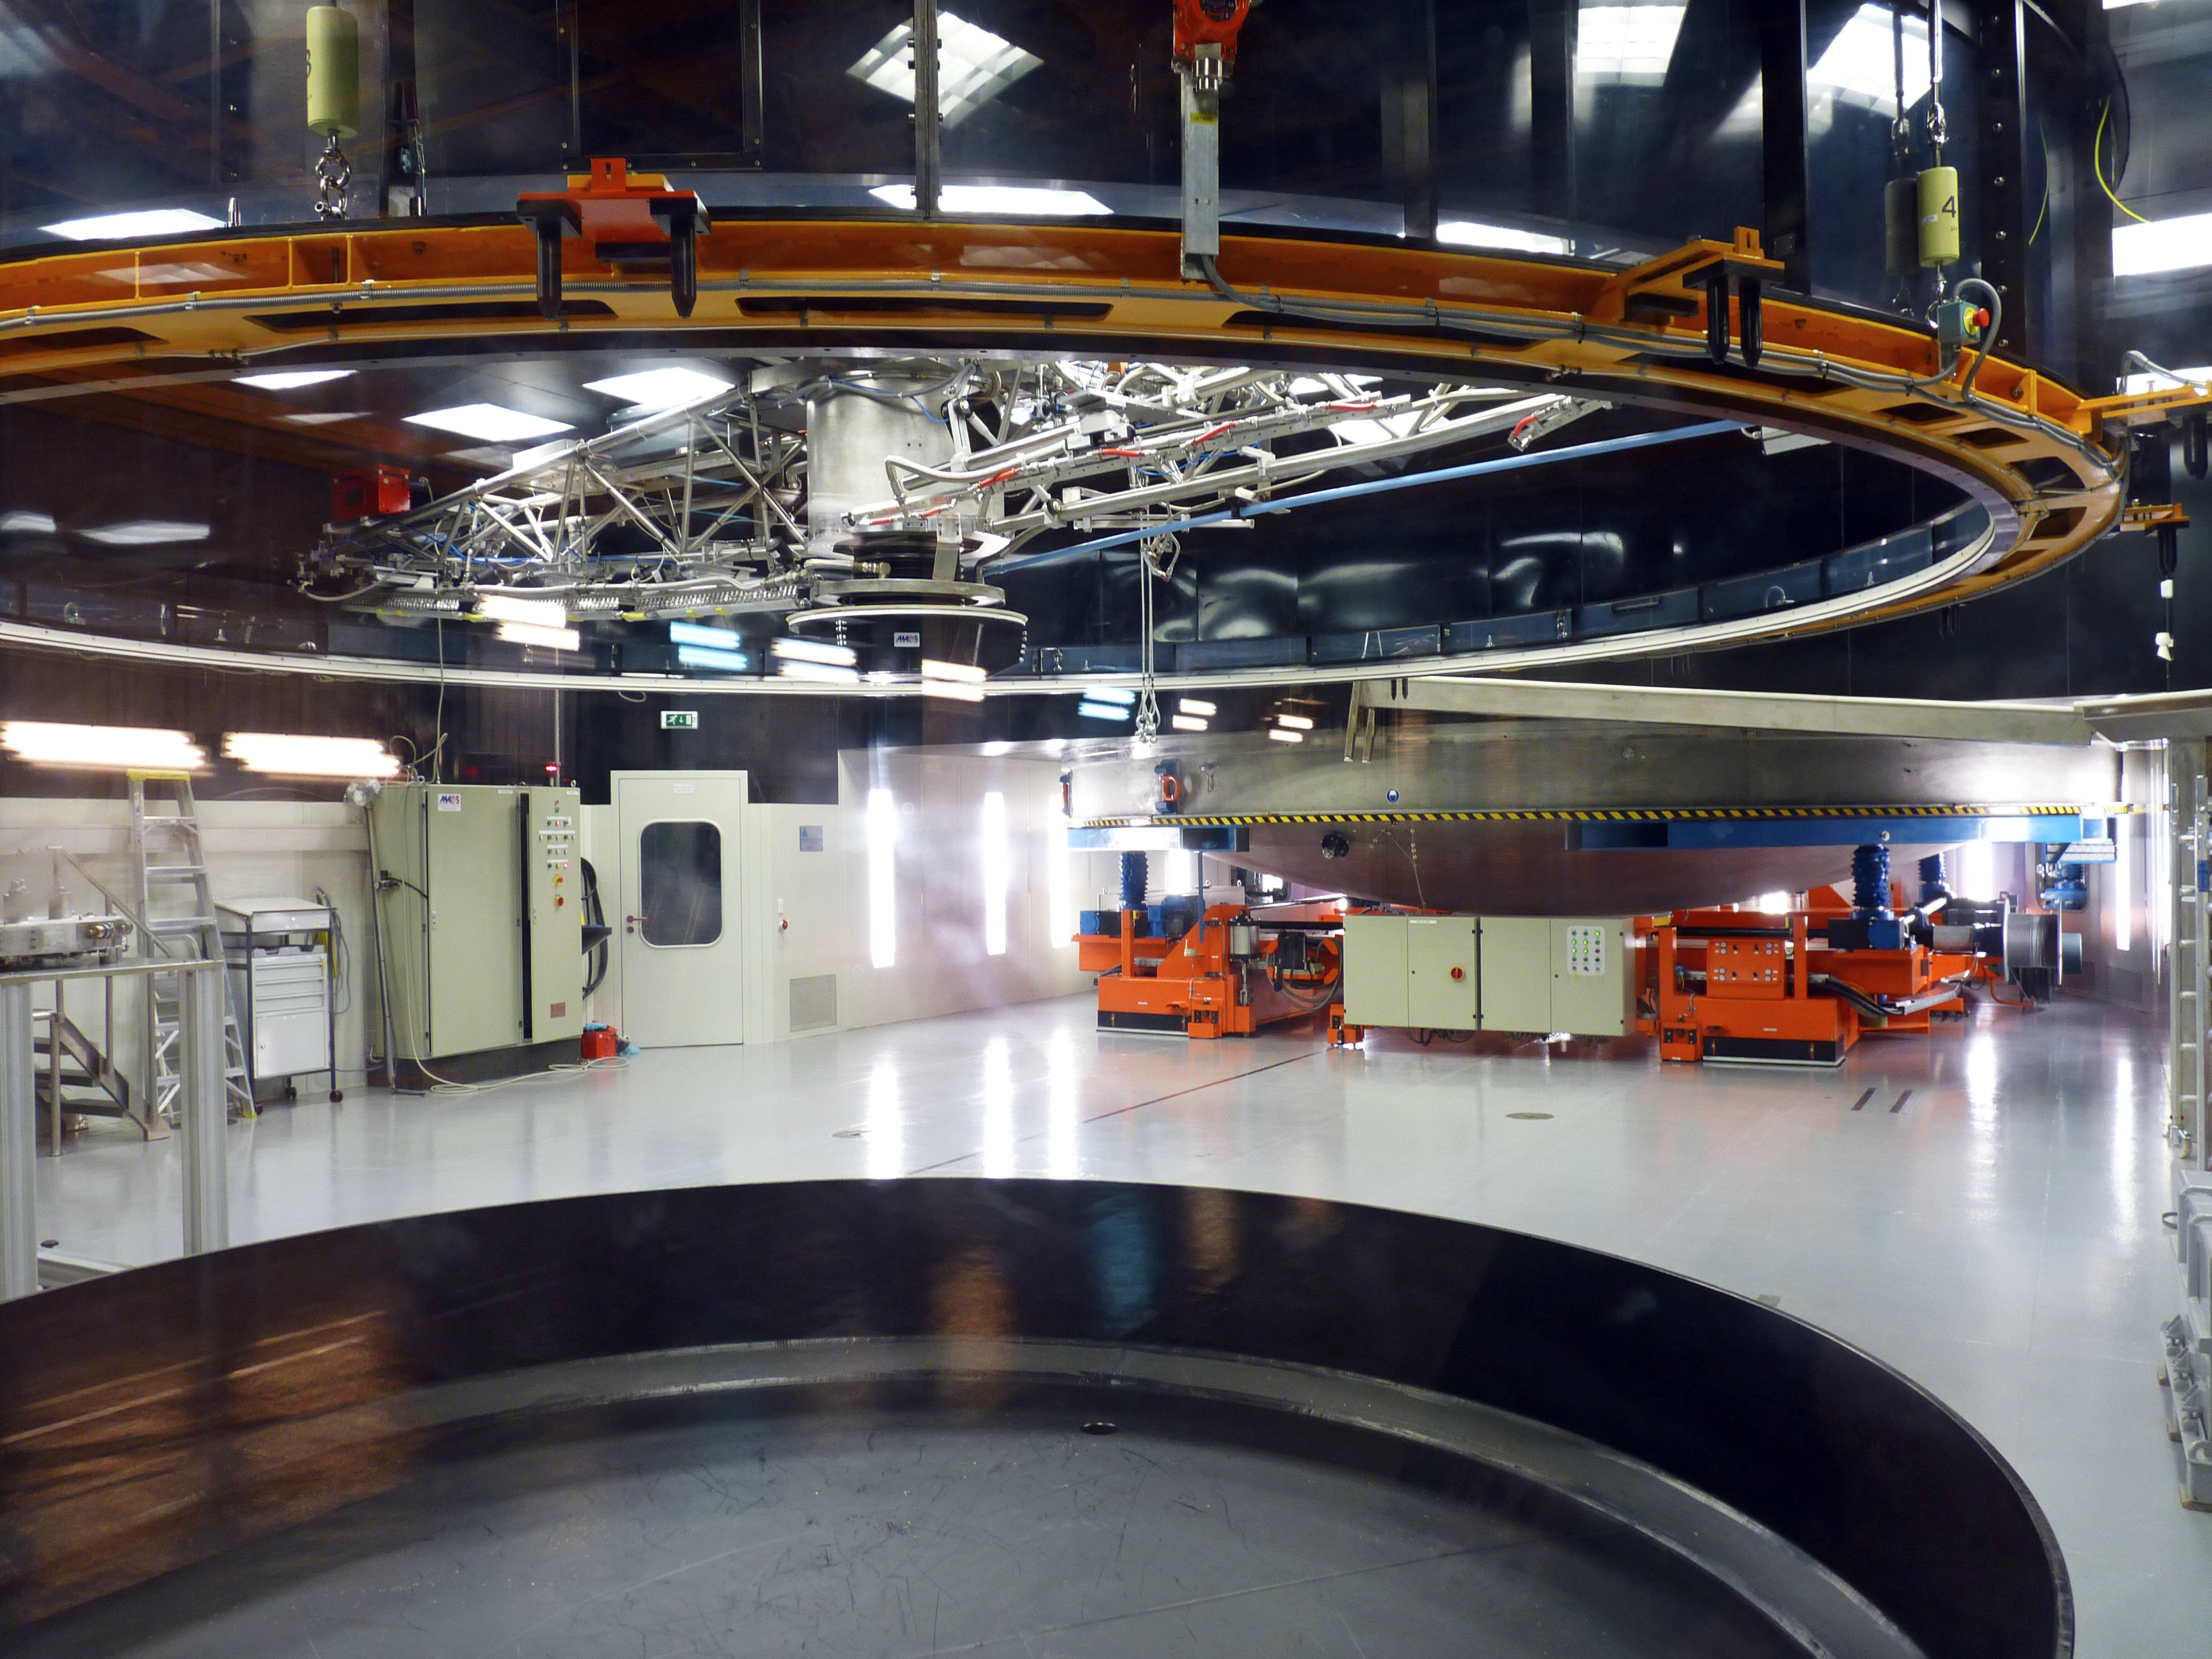

The clean room at the MMB

View of the clean room at the Paranal Mirror Maintenance Building (MMB). In here, two crucial steps of the recoating process of the VLT’s mirrors take place. In the foreground is the machine which removes the aluminium layer from the surface of the mirror by chemical washing. In the background is the vacuum chamber where the surface of the mirror is covered with a new layer of aluminium. This process is necessary to keep the mirrors clean and to preserve their optical quality. Each of the four 8.2-metre mirrors is recoated every 18 months.

Credit: P. Zidar/ESO